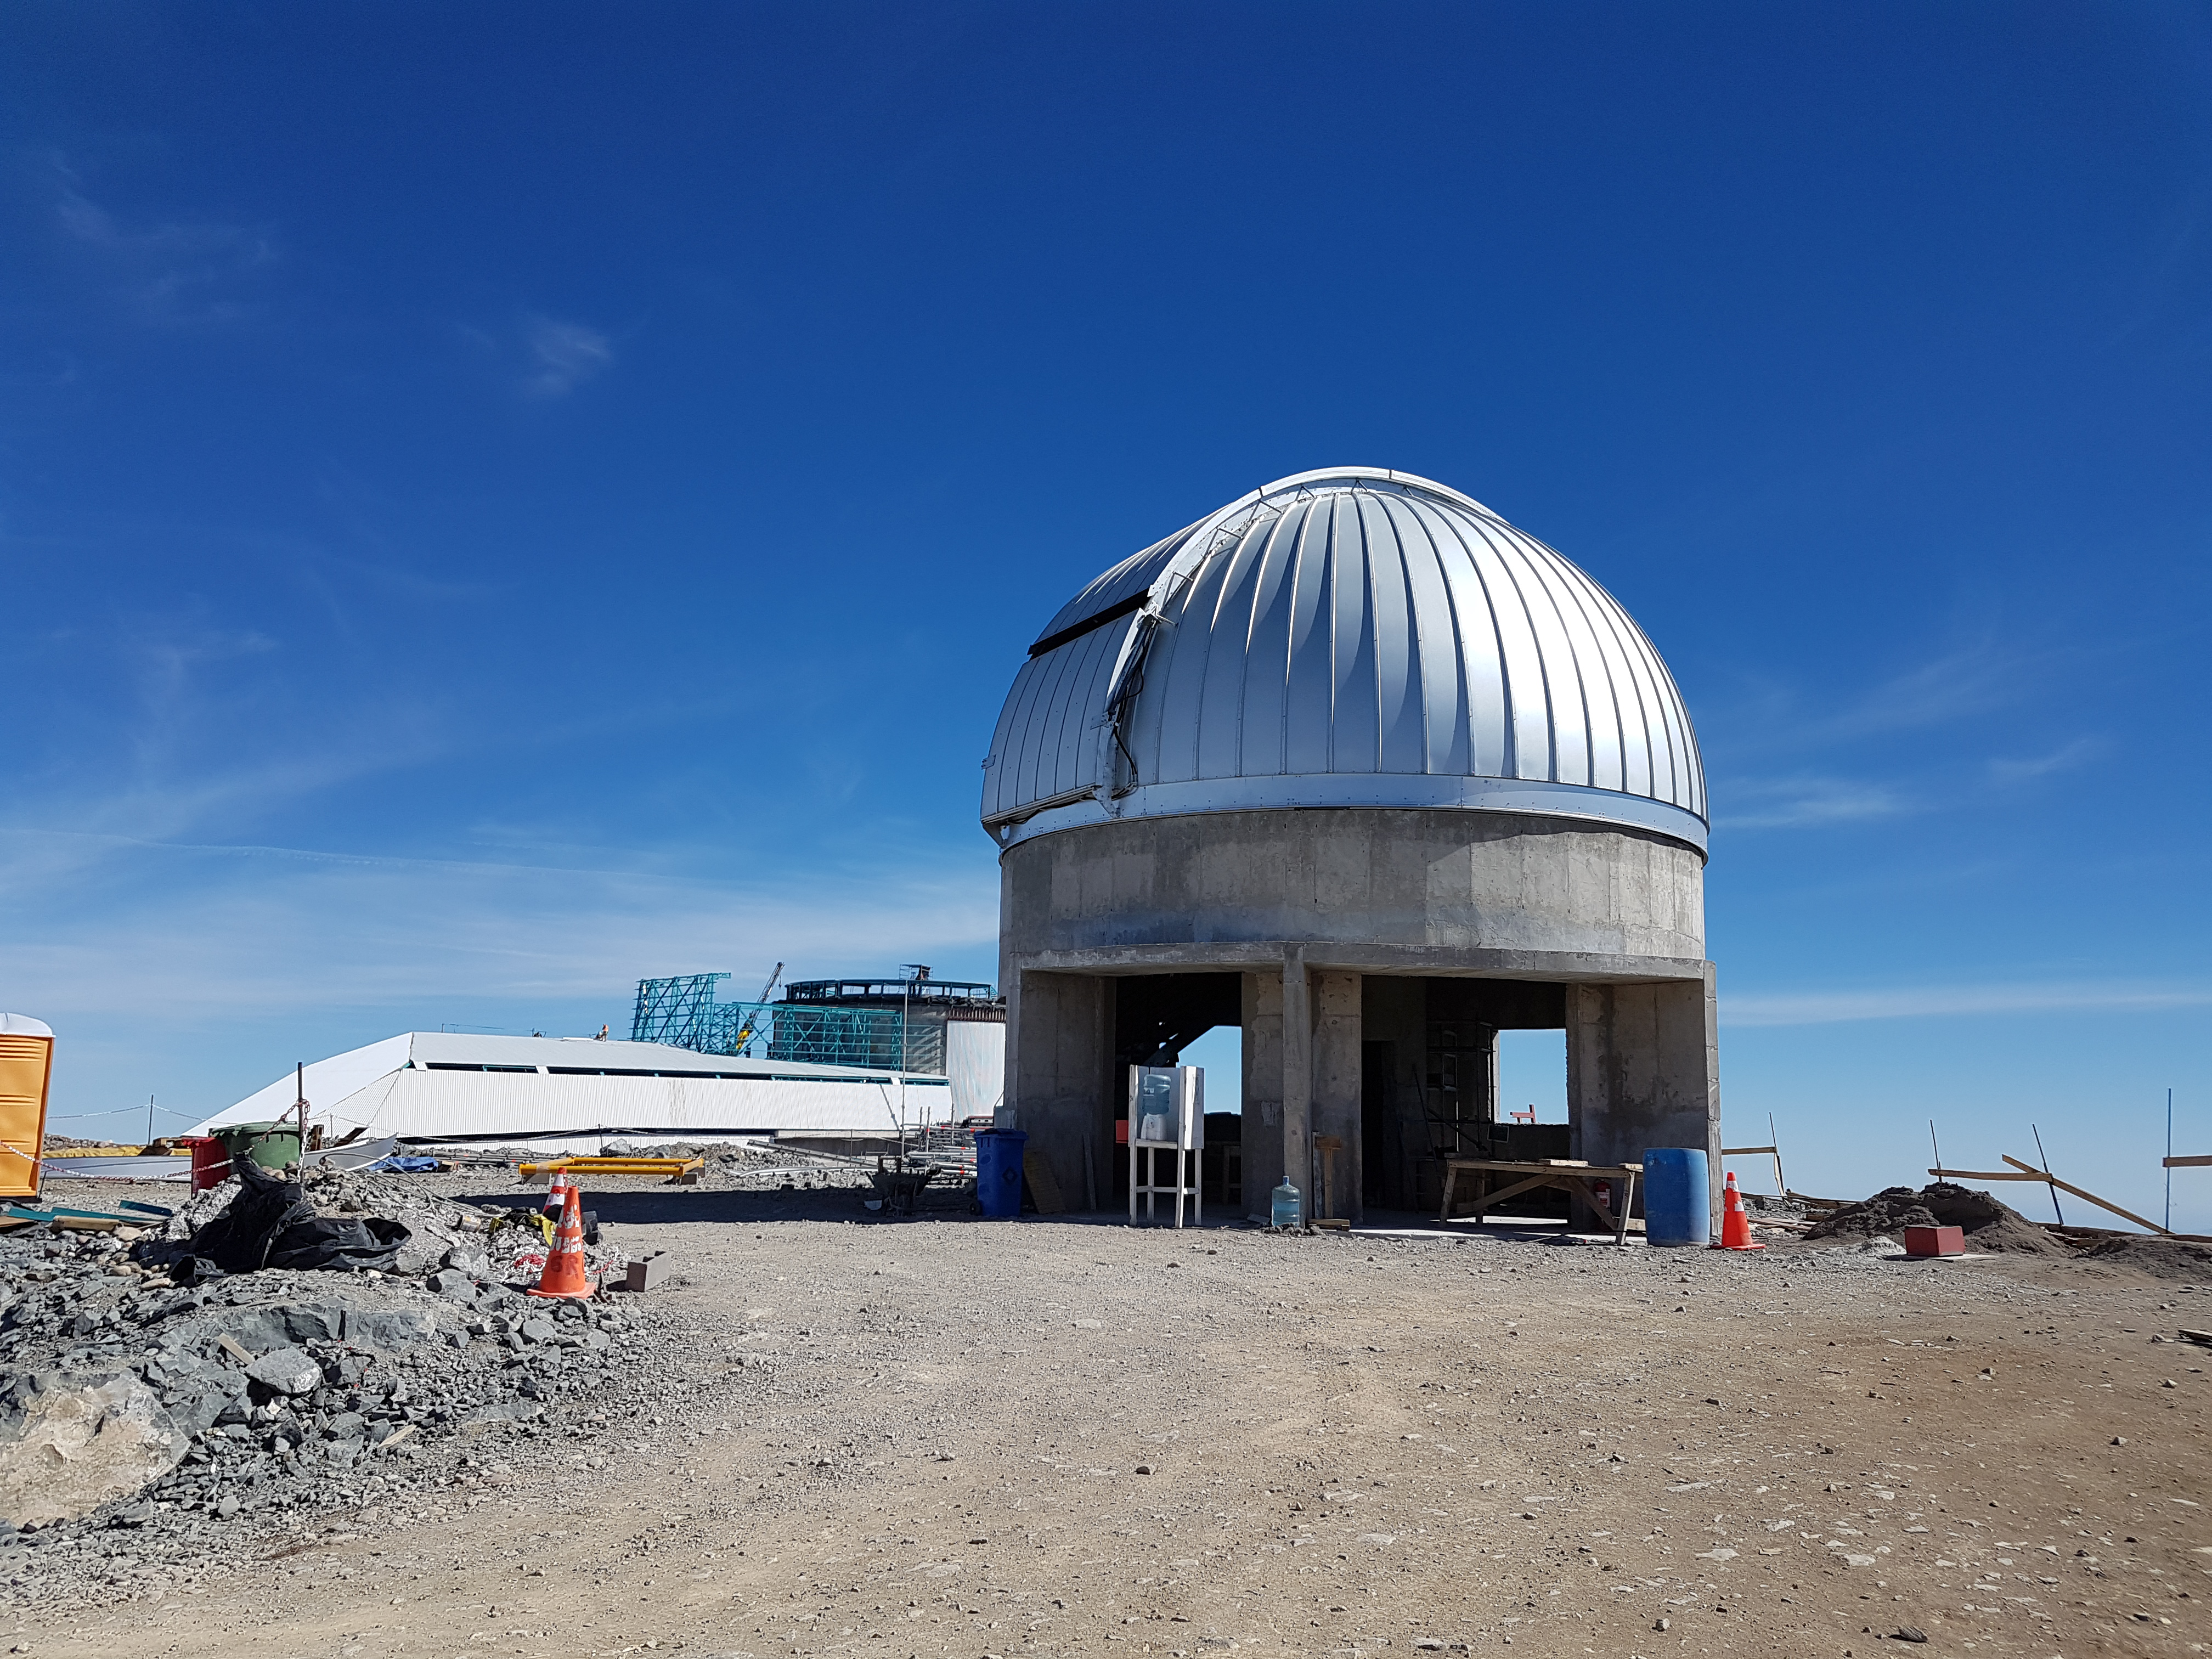

Weekly Construction Photos

Photos of summit construction status taken on August 8, 2017.

Credit: Rubin Observatory/NSF/AURA